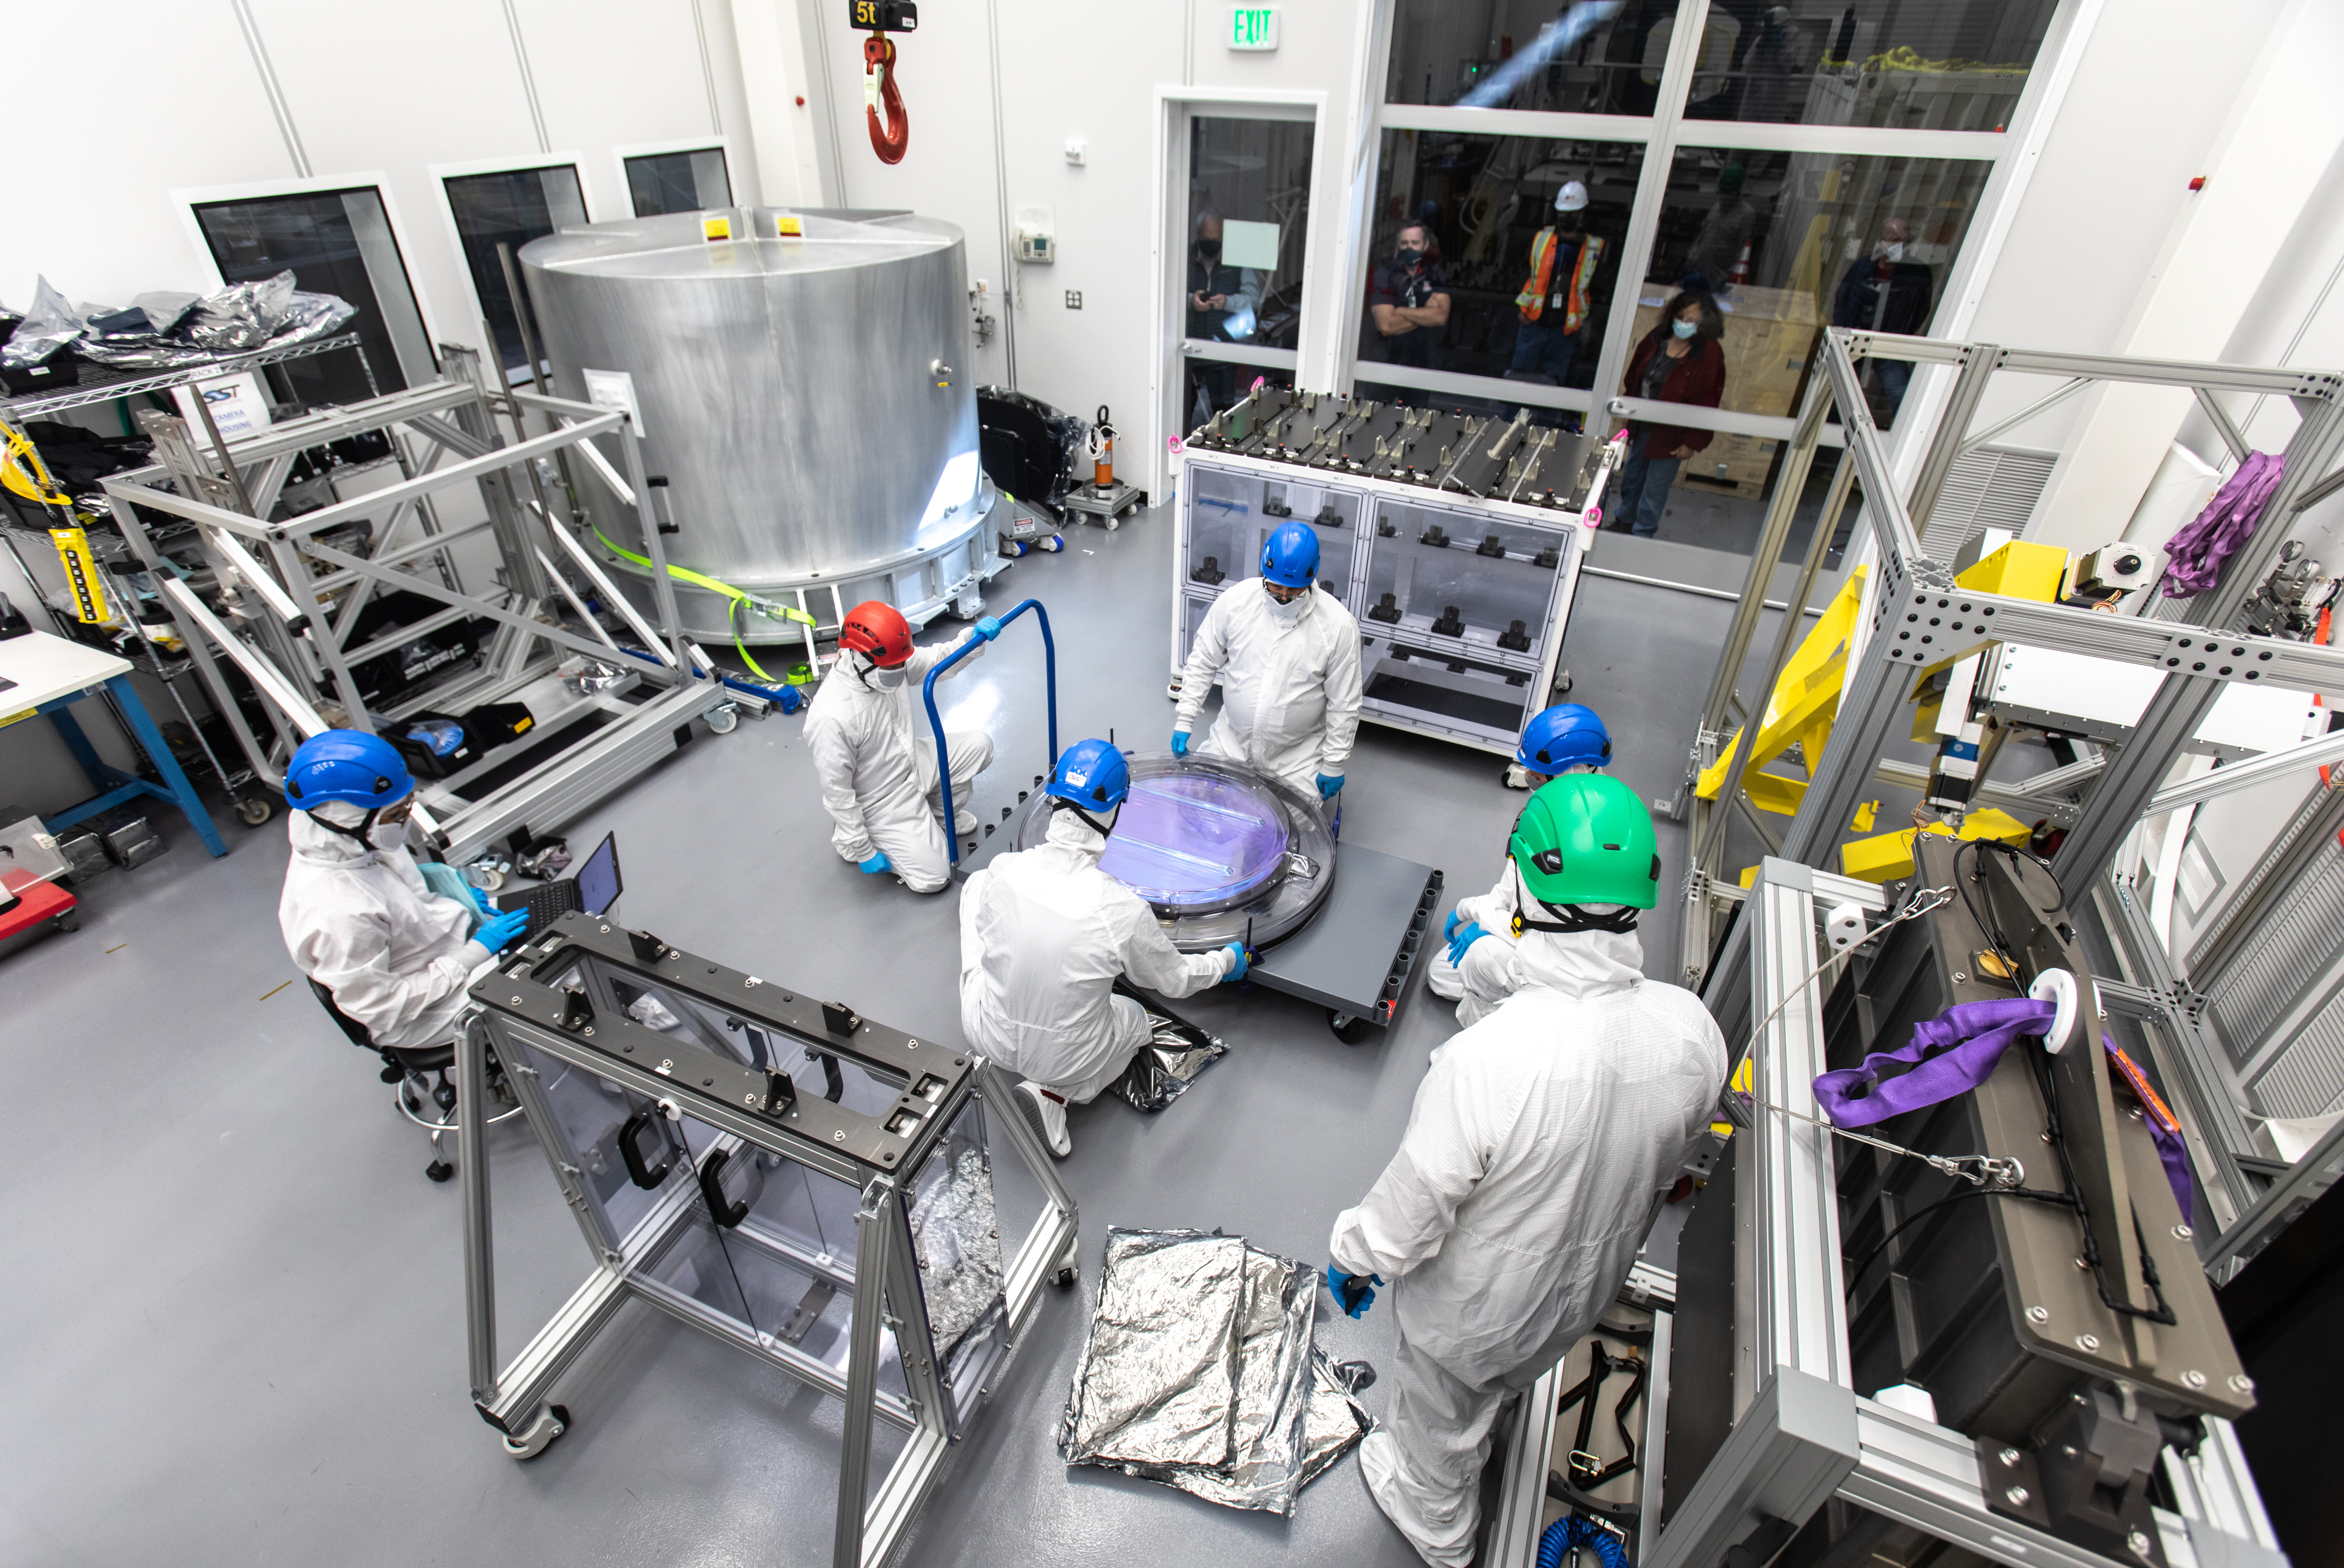

LSST R-Band Optical Filter

SLAC's LSST team carefully unpack, examine, test and store the r-band filter, the first of six optic filters that will be part of the completed LSST Camera.

Credit: Jacqueline Ramseyer Orrell/SLAC National Accelerator Laboratory